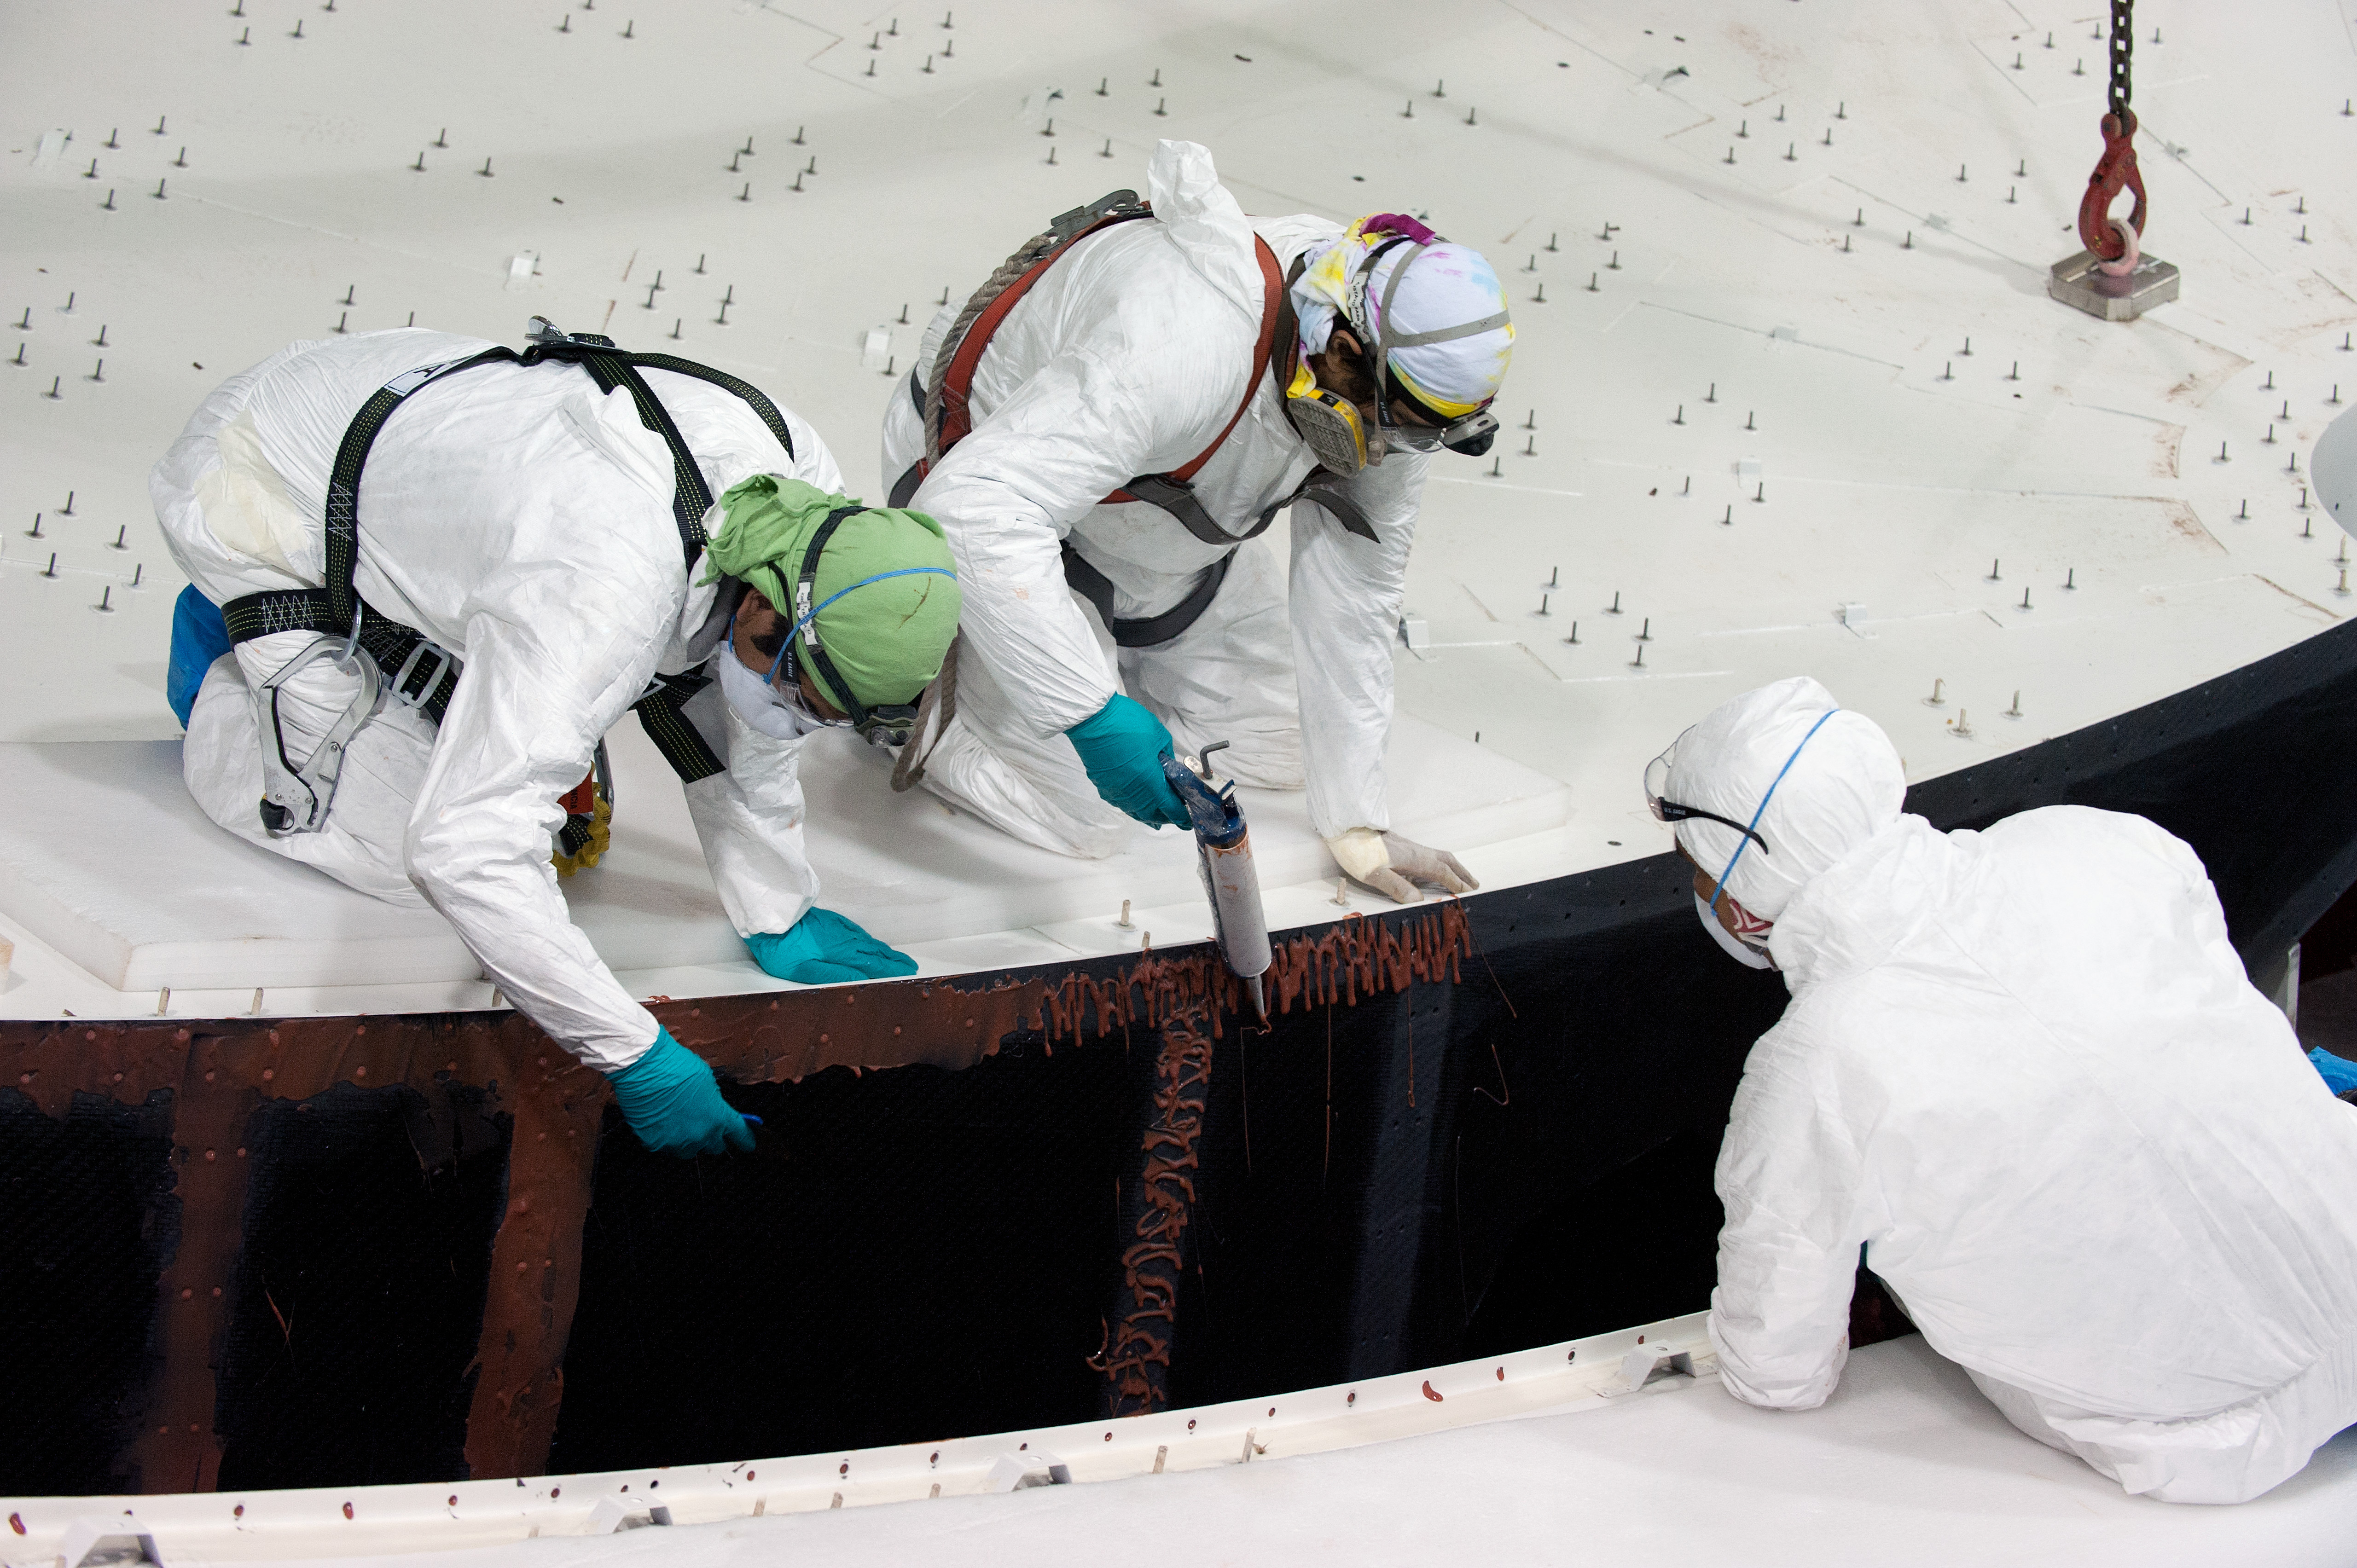

Technicians gluing parts of a plate

Technicians gluing parts of a dish.

Credit: Max Alexander (ESO)